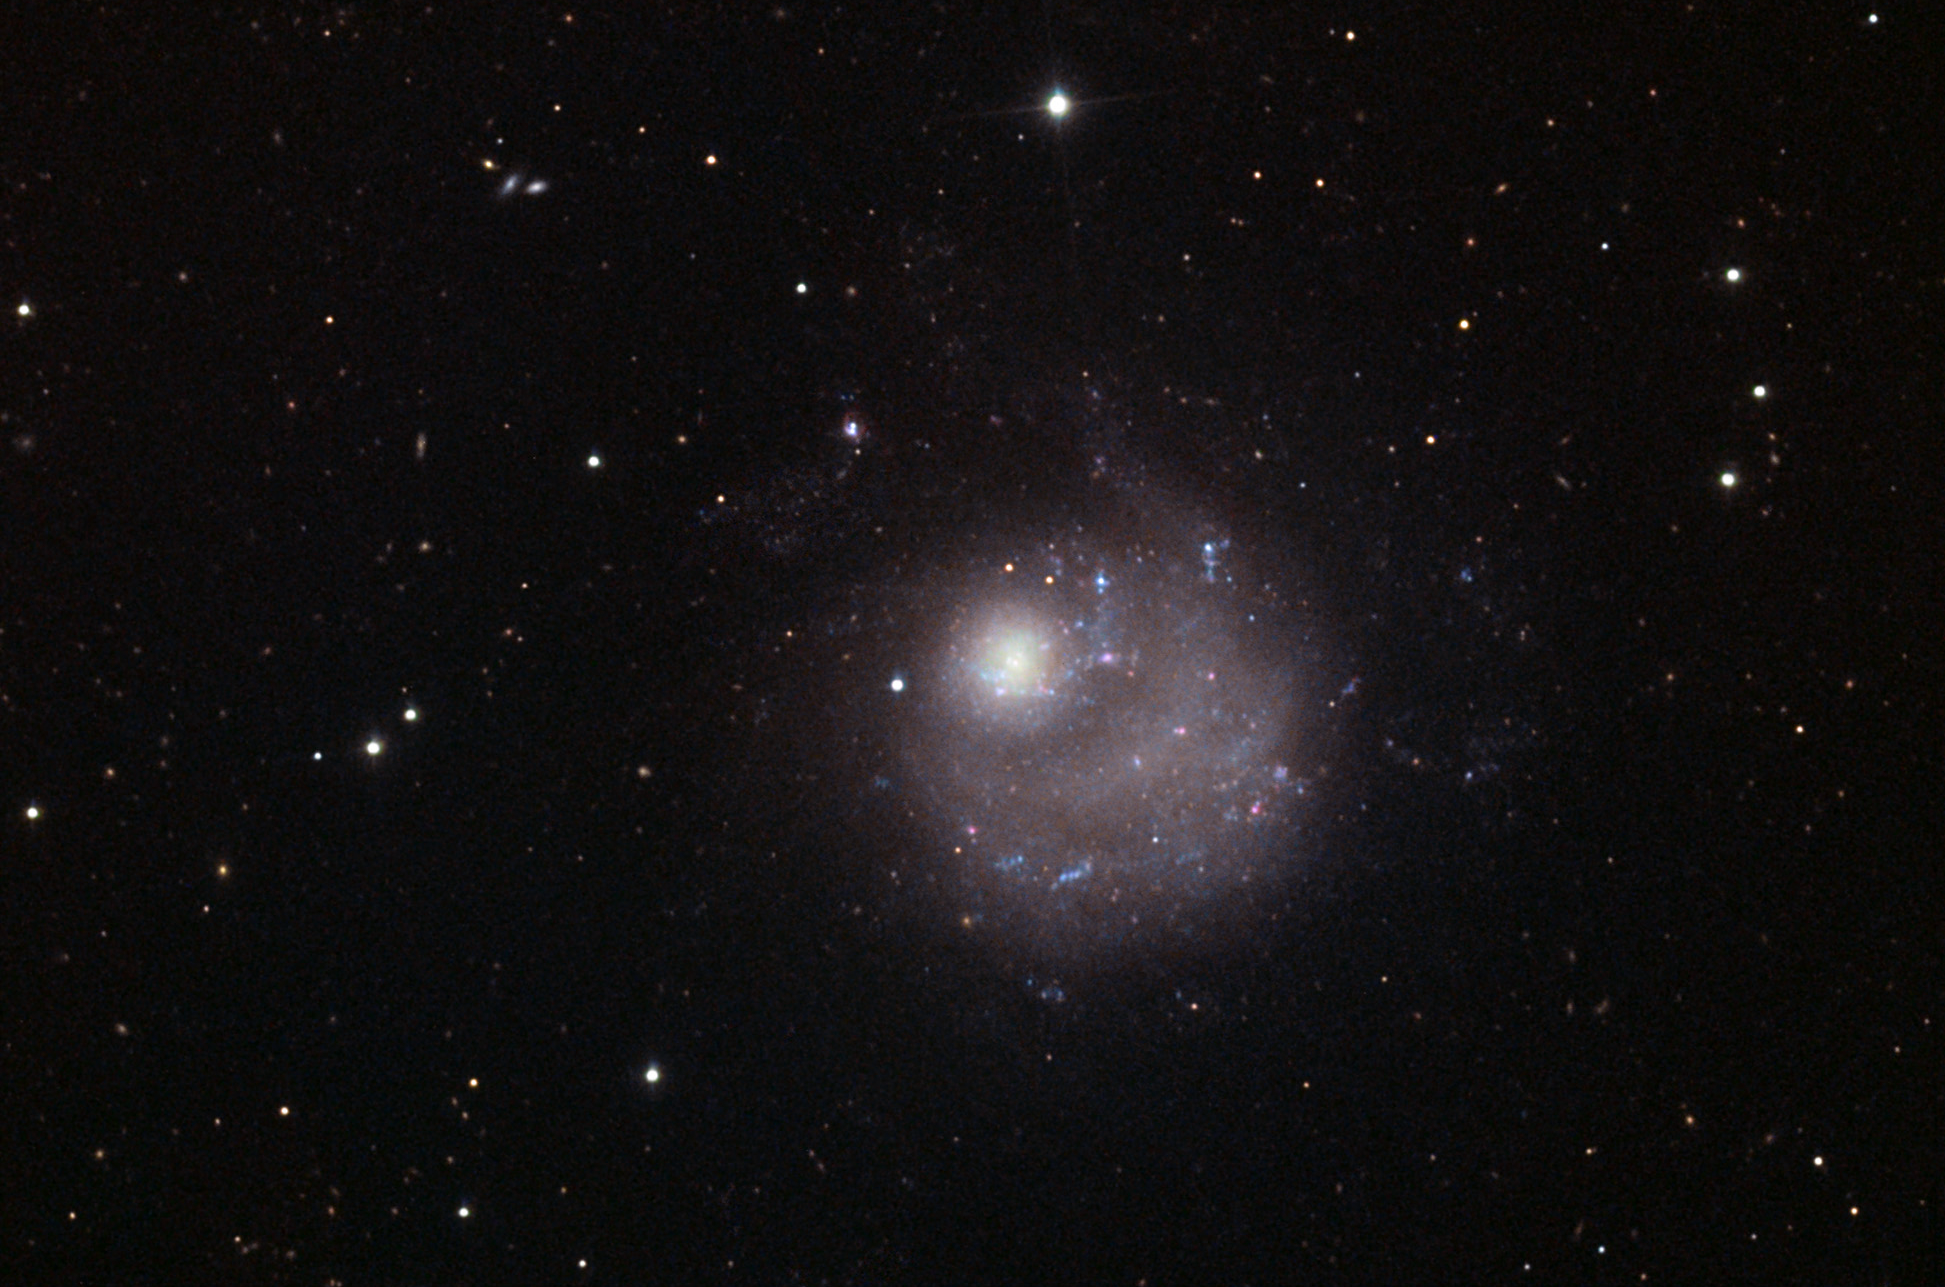

NGC 5474

NGC 5474 is an asymmetric spiral galaxy and it is being dramatically disturbed by its much larger neighbor M101. With respect to this image, M101 is several fields away towards the upper left direction. At first glance, it might appear that M101 is somehow gravitationally dragging the nucleus right out of NGC 5474. However, astronomers that model these kinds of galactic interactions on a computer find a slightly different story. When using tens (if not hundreds) of thousands of point masses for stars, astronomers found that the asymmetry displayed in NGC 5474 is probably relatively short lived. We just happen to be looking at this galaxy in a state of "sloshed" agitation. As NGC 5474 orbits M101, the amount of asymmetry depends of the relationship between the direction of orbital revolution about M101 and the sense of rotation for NGC 5474ʼs disk. If the revolution is opposite that of disk rotation, as it is in the case of NGC 5474, then the lopsided state can survive for many galactic rotations after an initial (strong) tidal perturbation.Note that the seemingly grainy appearance of this galaxy is due to partially resolving some of the brighter stars in the disk. A healthy sprinkling of pink star forming regions, and blue (young) stellar associations can also be seen along the spiral structure of the galaxy.

This image was taken as part of Advanced Observing Program (AOP) program at Kitt Peak Visitor Center during 2014.

Credit: KPNO/NOIRLab/NSF/AURA/Adam Block